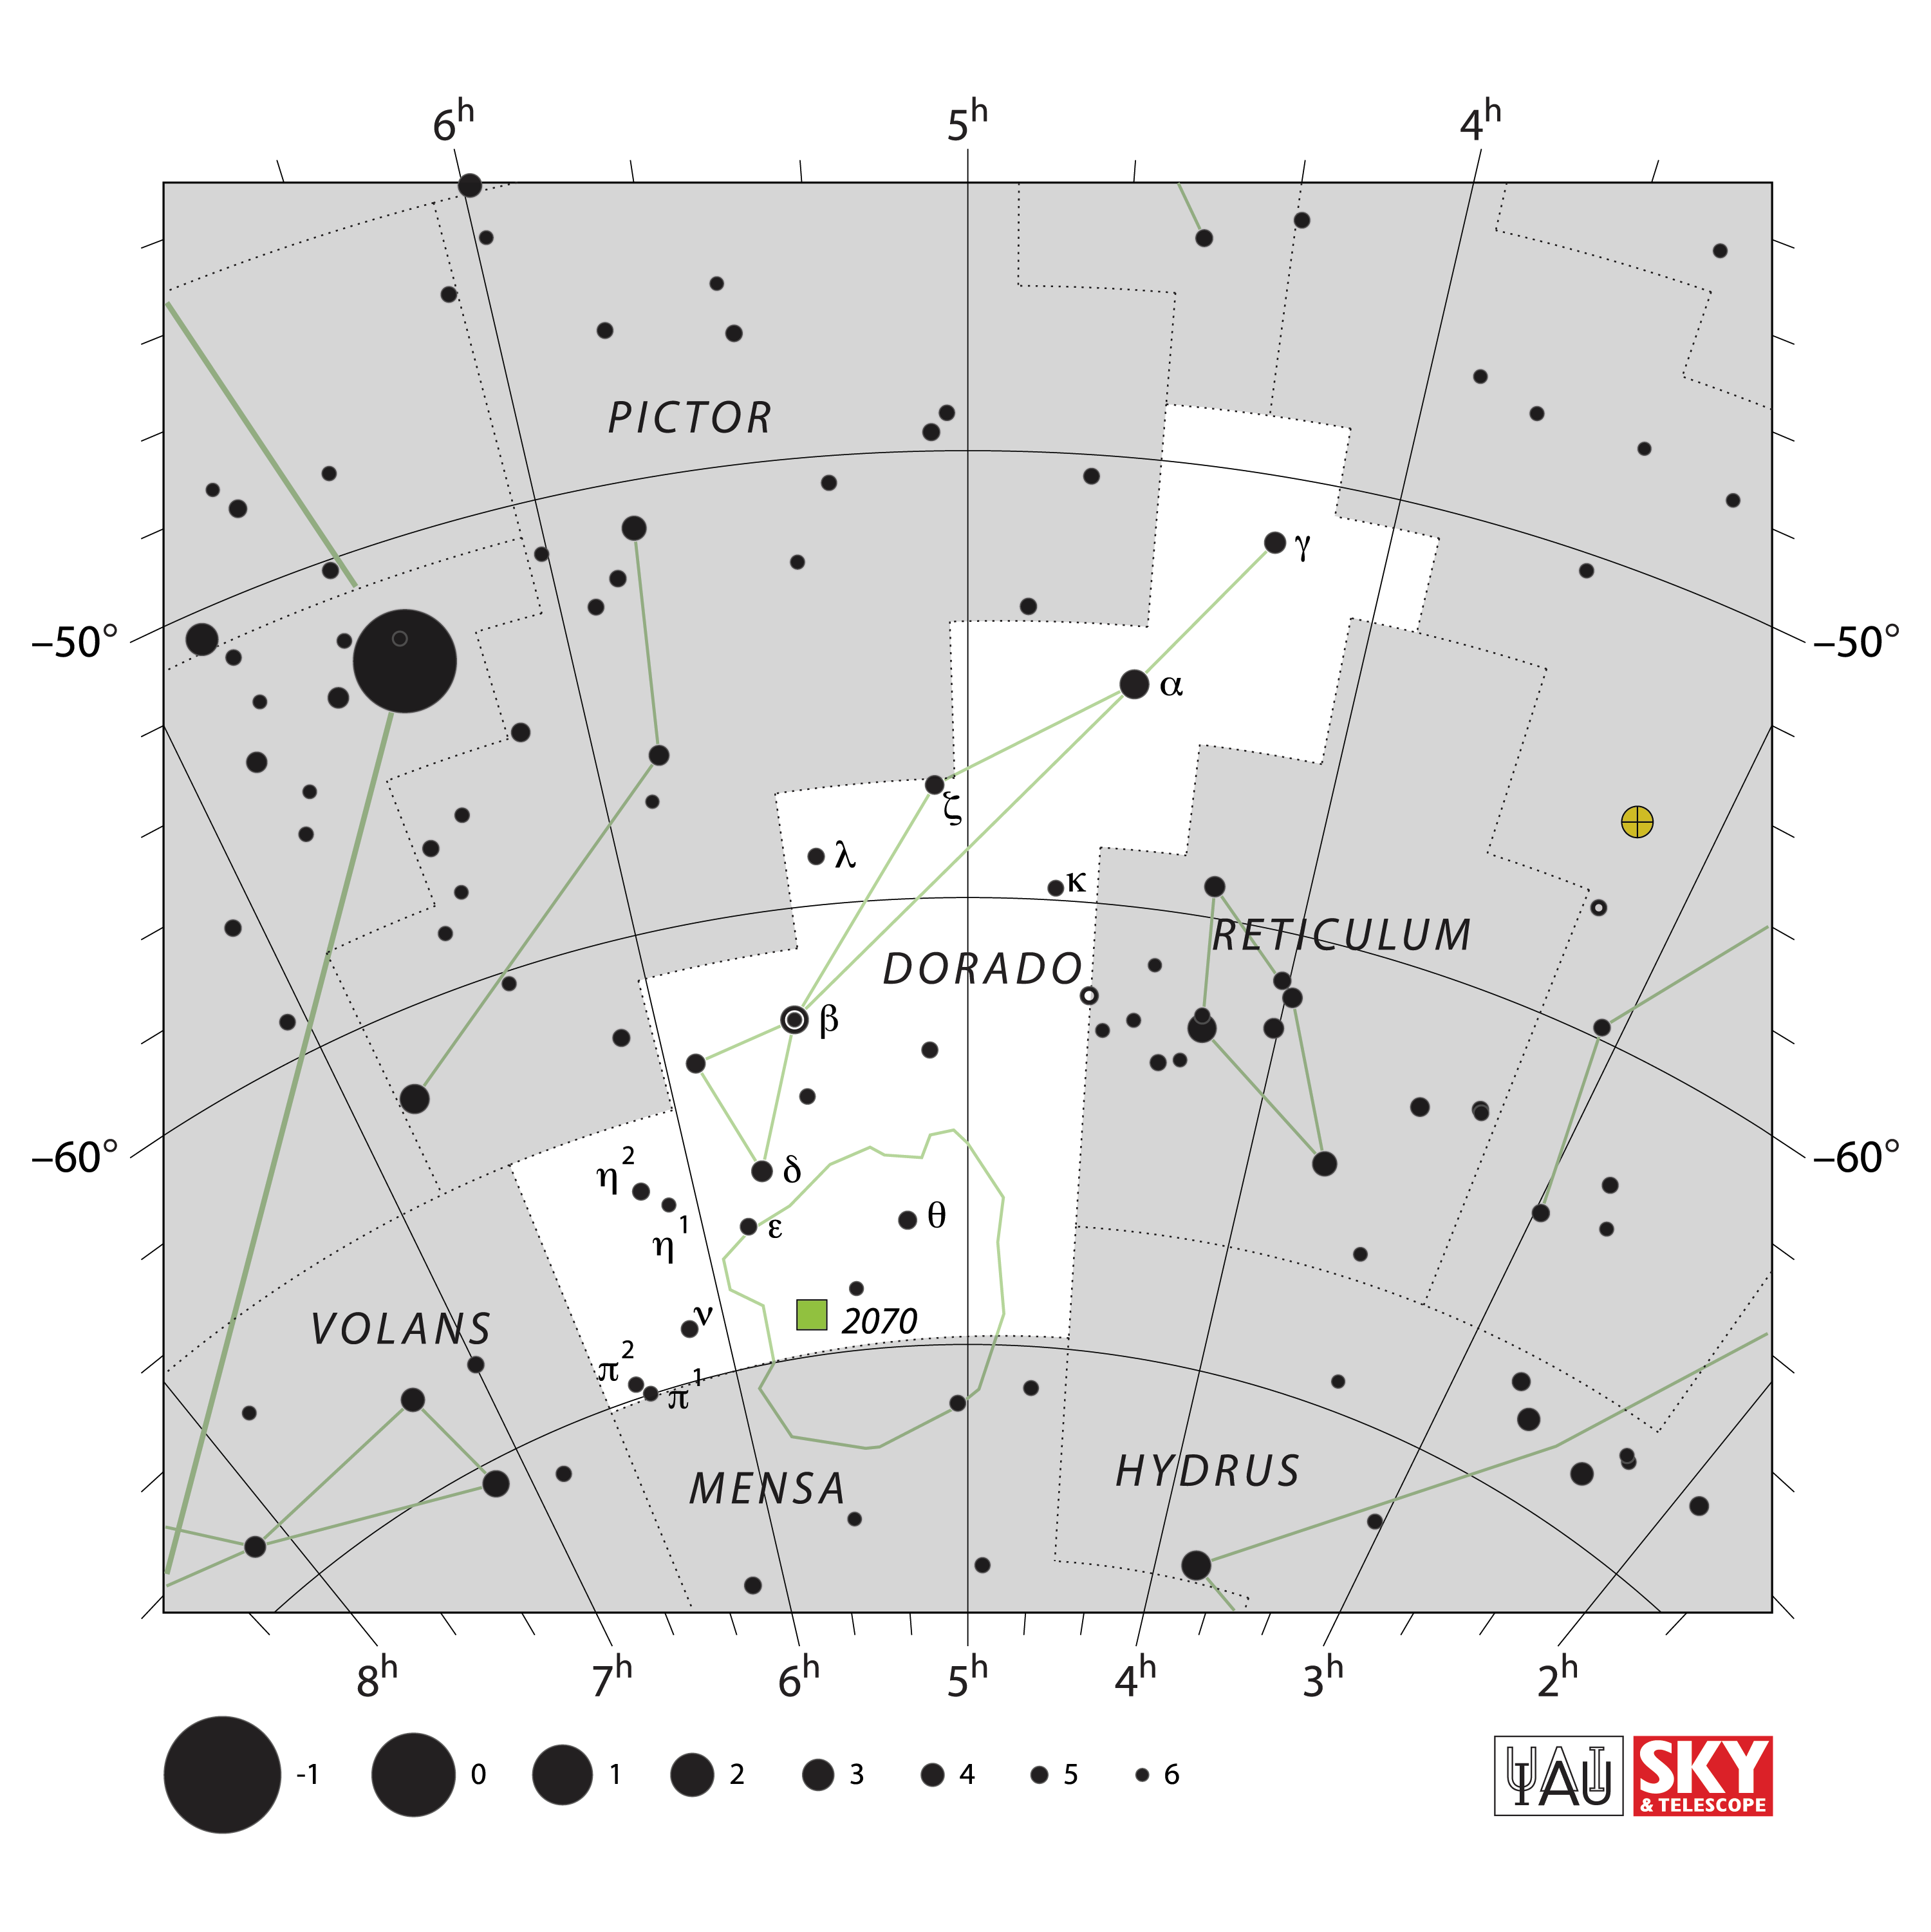

Dorado

Credit: IAU and Sky & Telescope